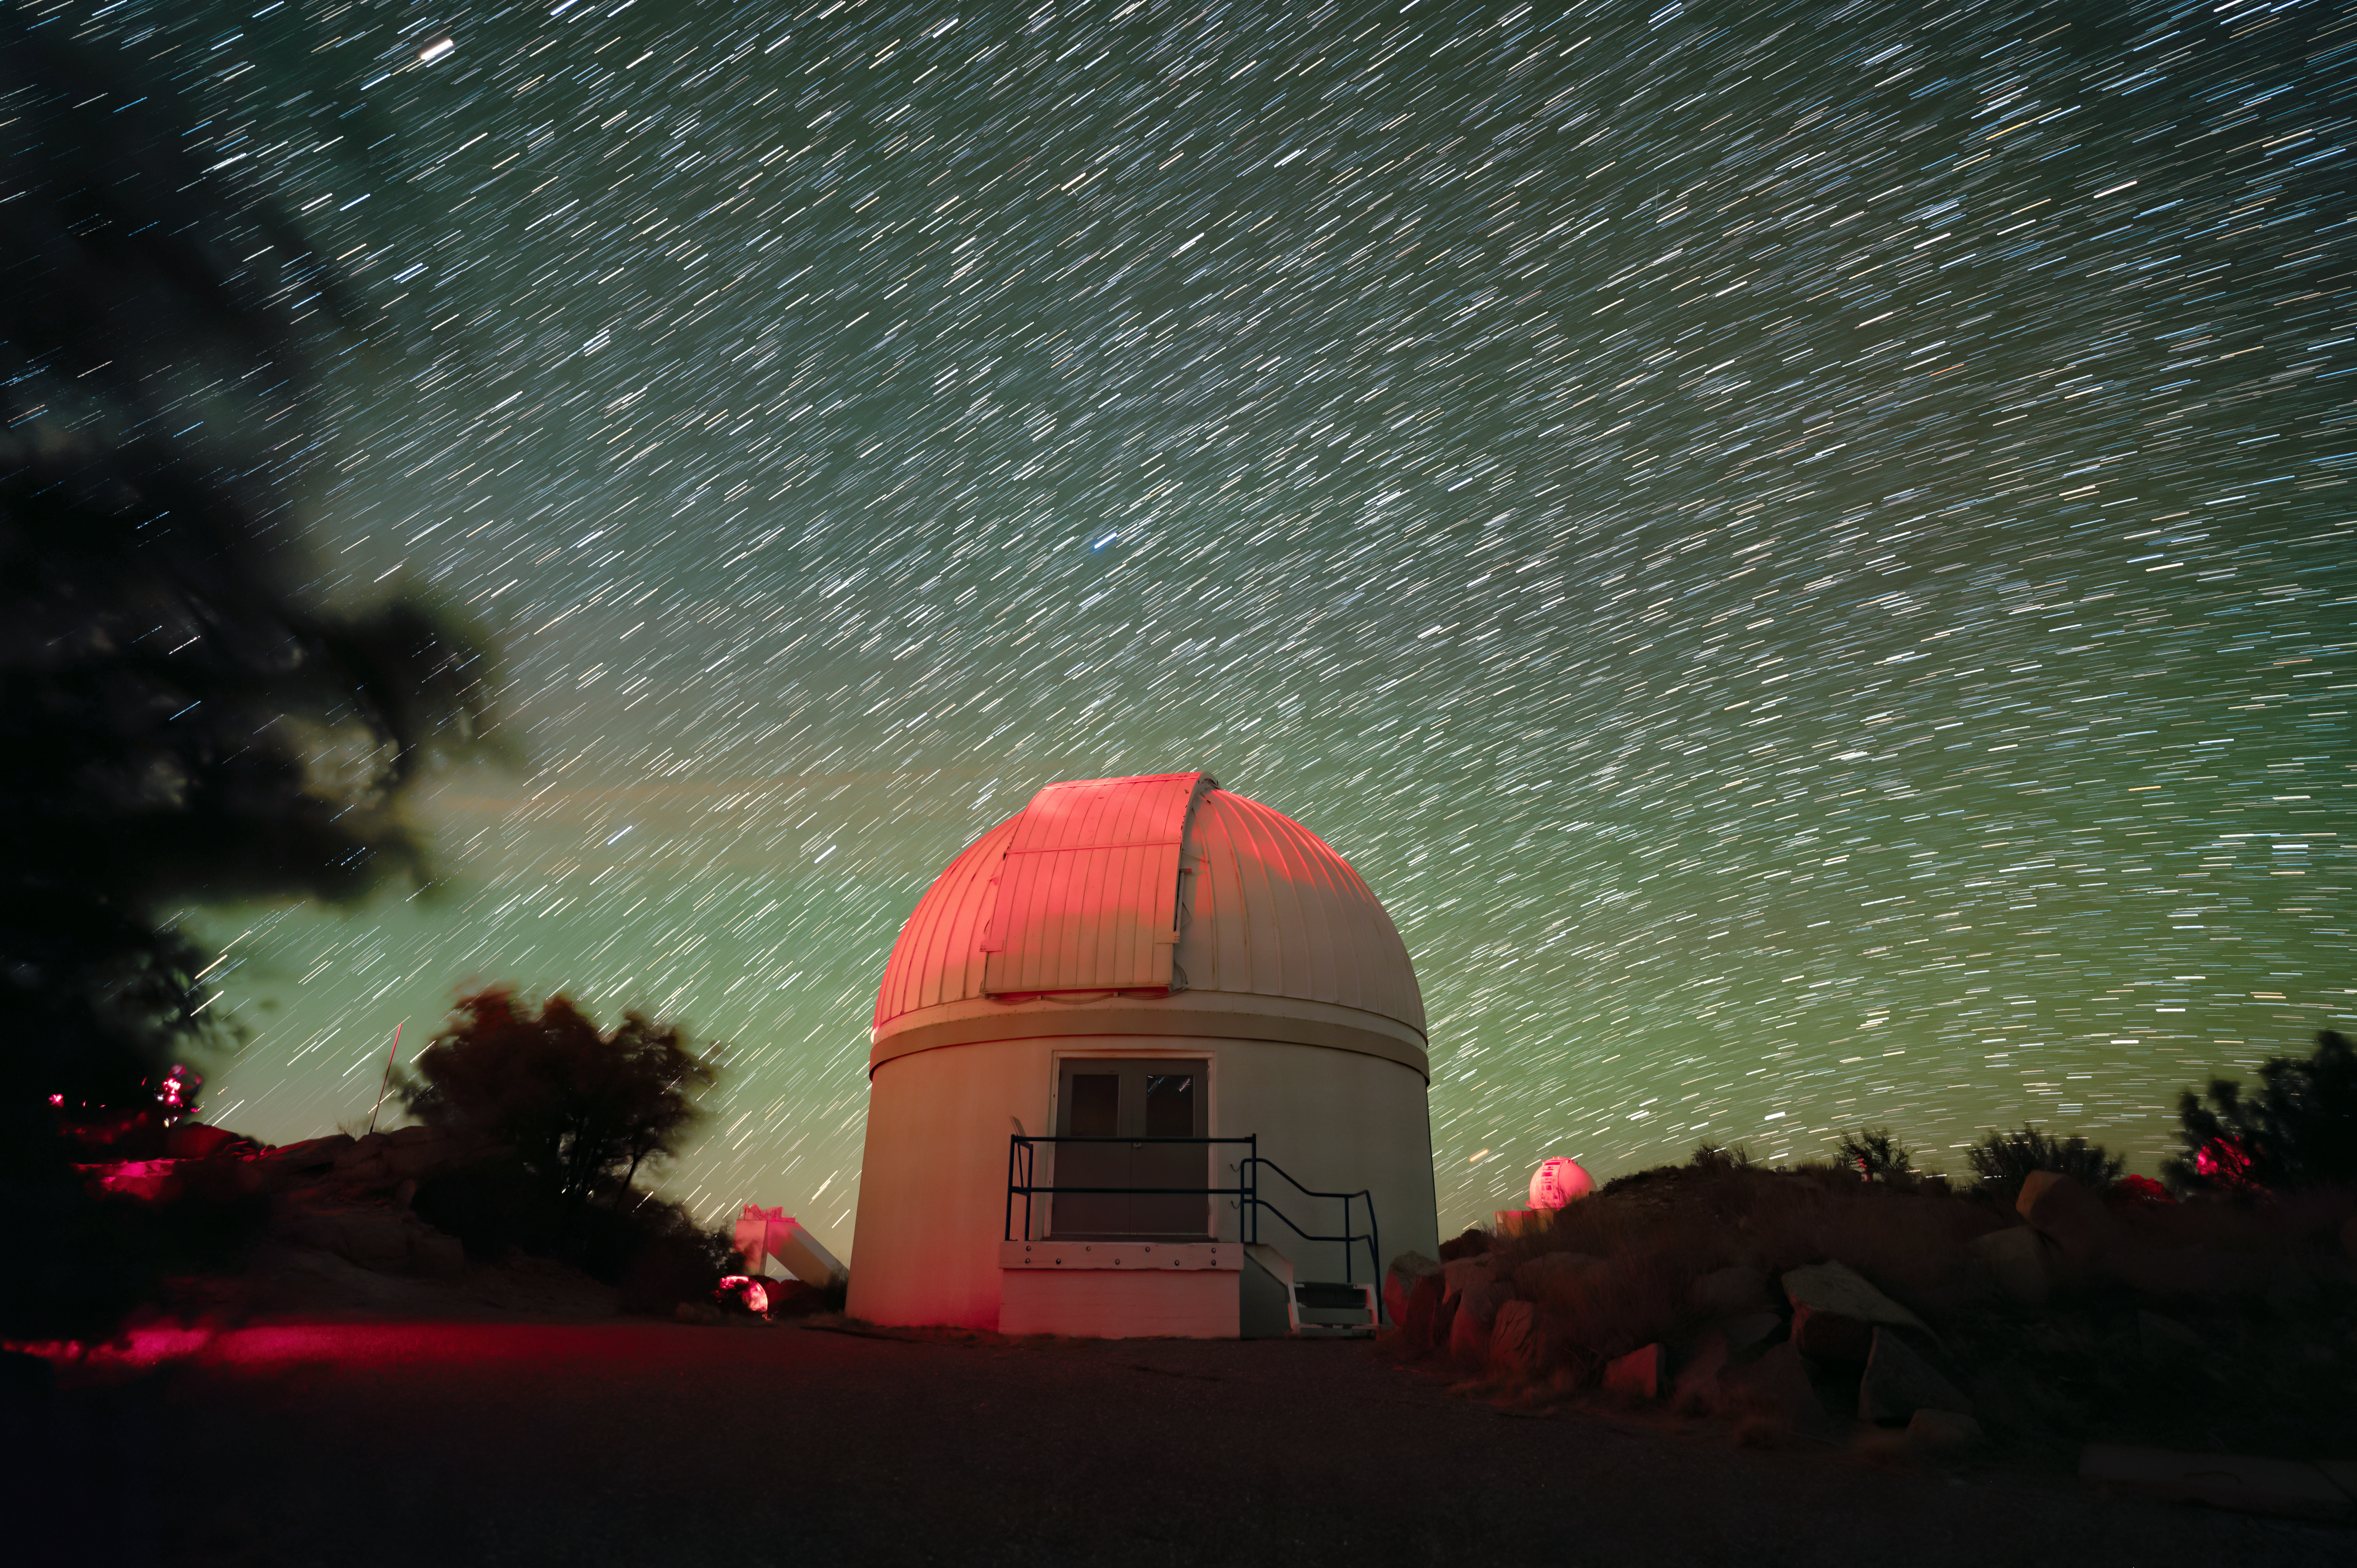

Kitt Peak National Observatory

The night sky above Kitt Peak National Observatory, the Burrell Schmidt Telescope is shown here.

Credit: KPNO/NOIRLab/NSF/AURA/J.Dai